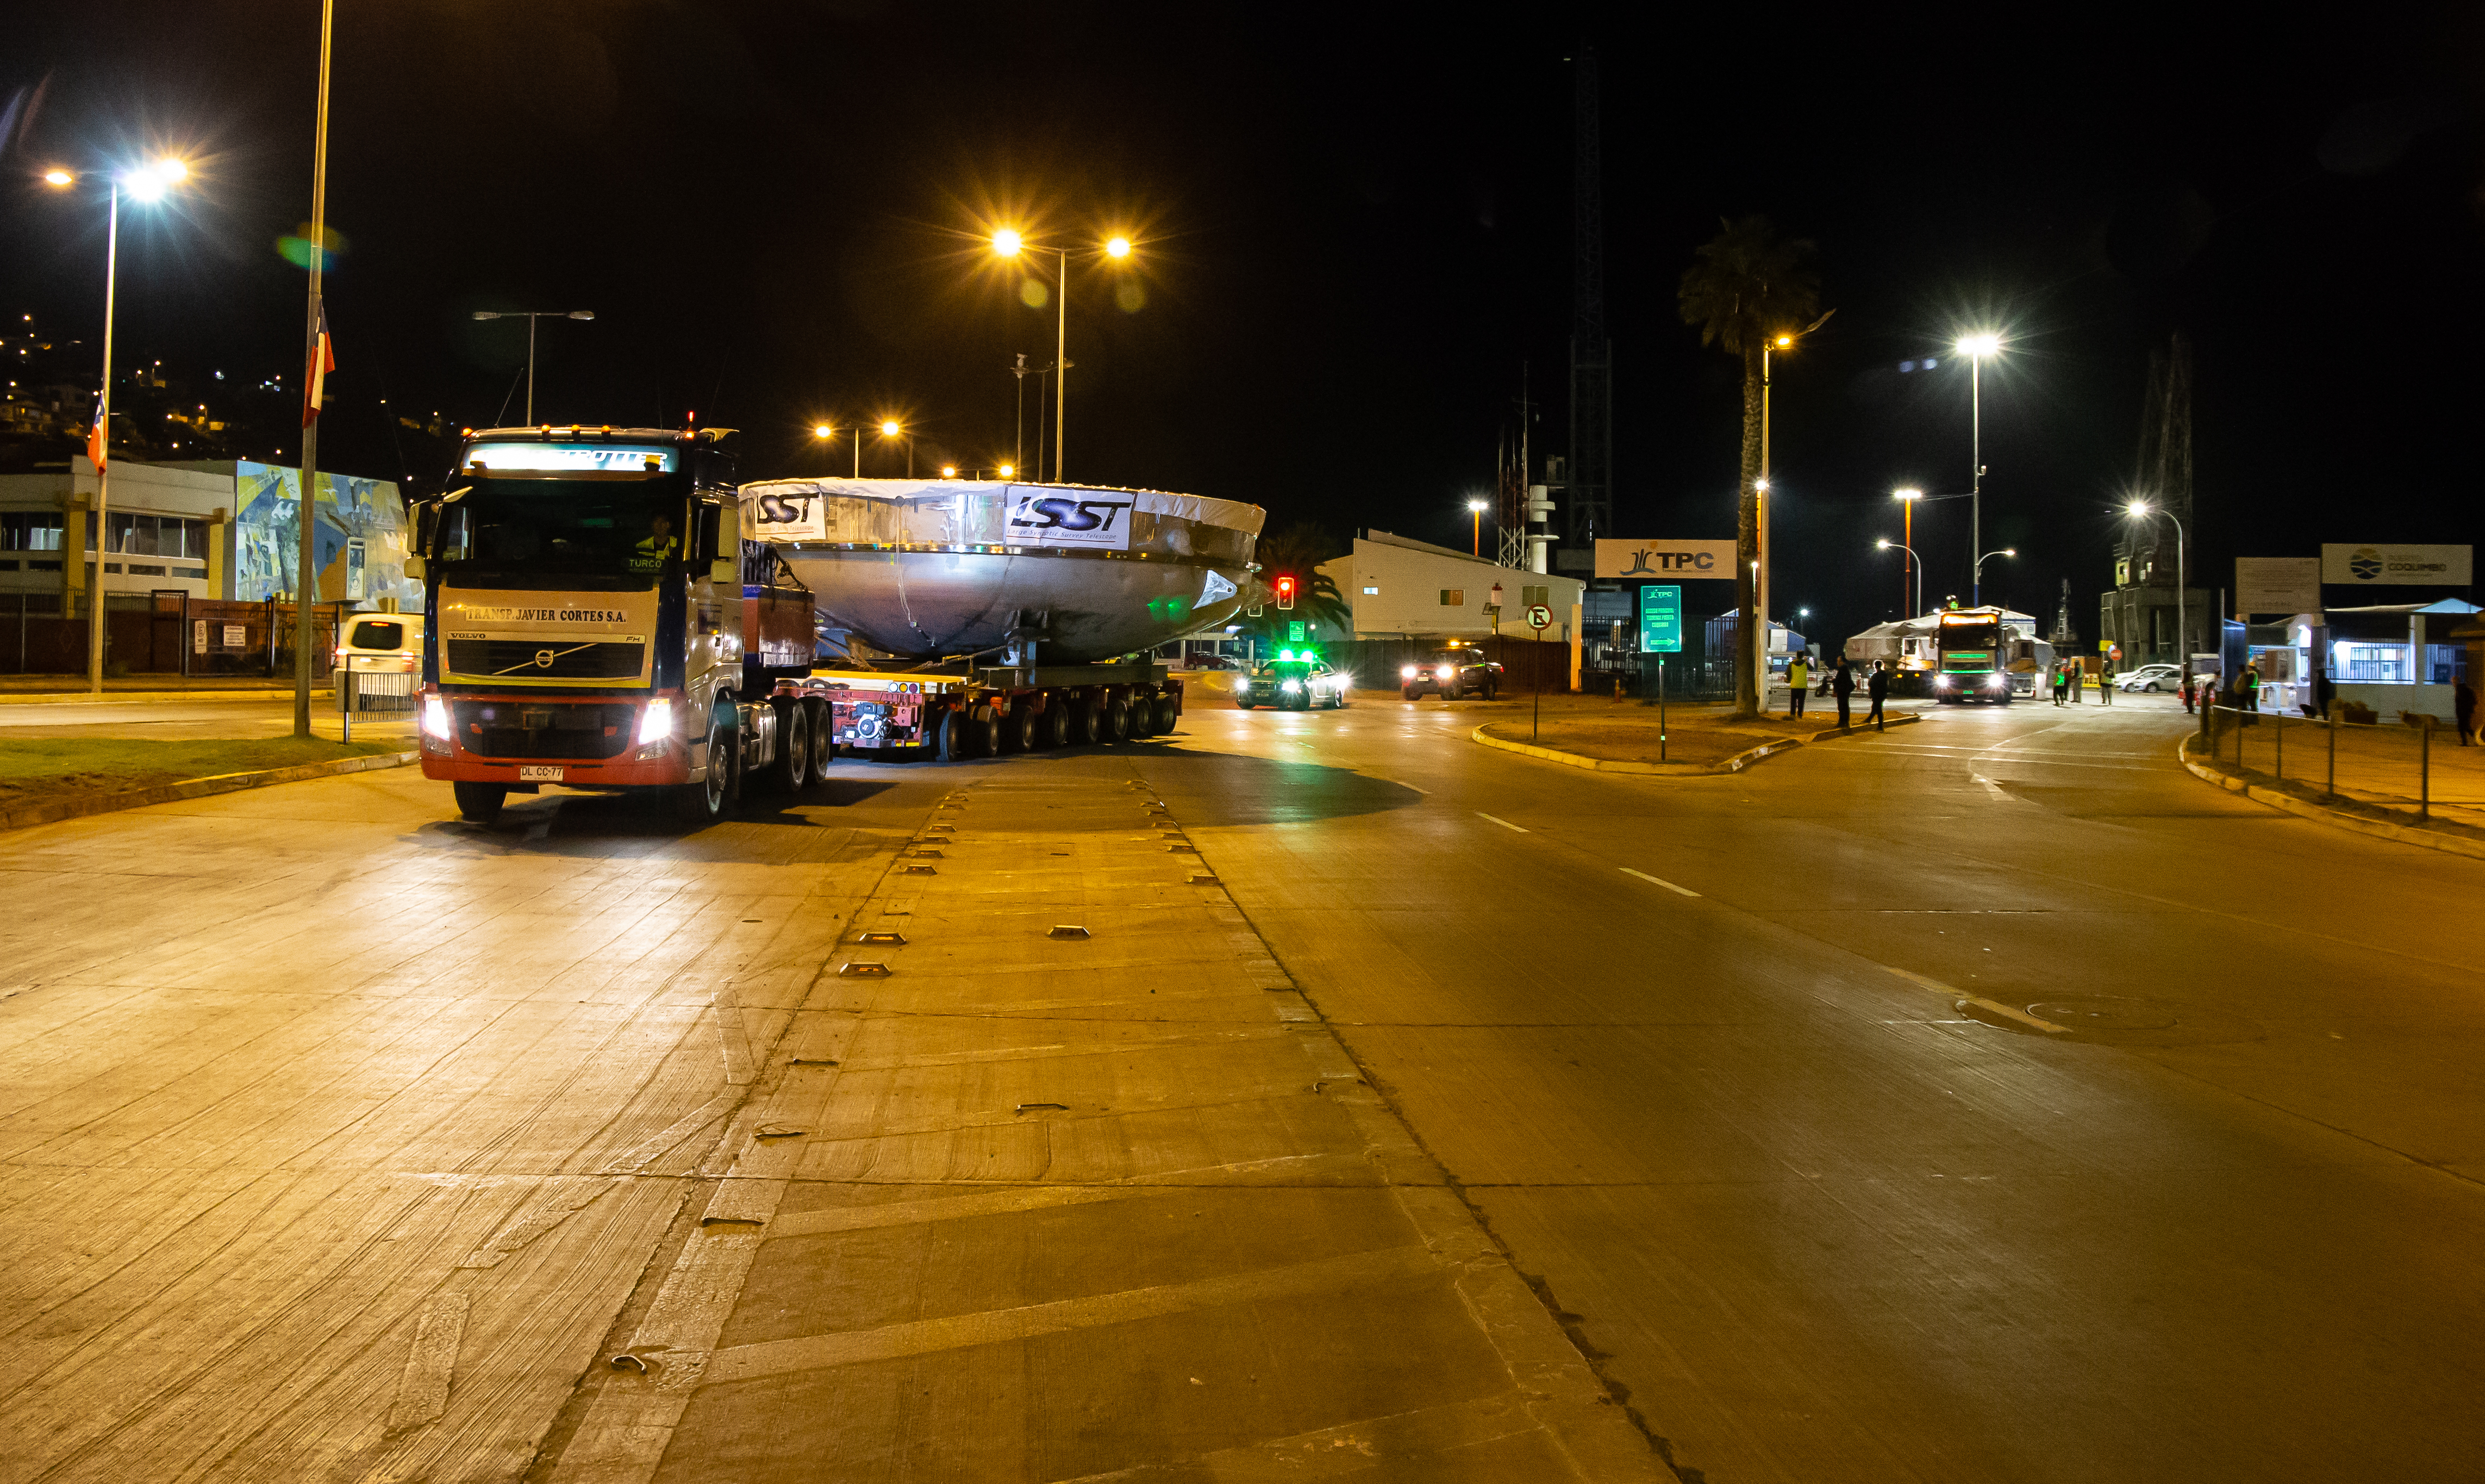

LSST Coating Chamber Transport

November 11, 2018 - The Coating Chamber for the Large Synoptic Survey Telescope (LSST) arrived on the summit of Cerro Pachón, safely completing a 15 week journey from Deggendorf, Germany, where it was constructed. The 128-ton Coating Chamber is the largest single piece of equipment to arrive at the LSST observatory site to date, and will soon be joined by the Telescope Mount Assembly (TMA), from Spain, and the 8.4-meter Primary/Tertiary (M1M3) Mirror, from the United States, which are expected to arrive in 2019.

Credit: Manuel Paredes/NSF/AURA/International Gemini Observatory/NOIRLab